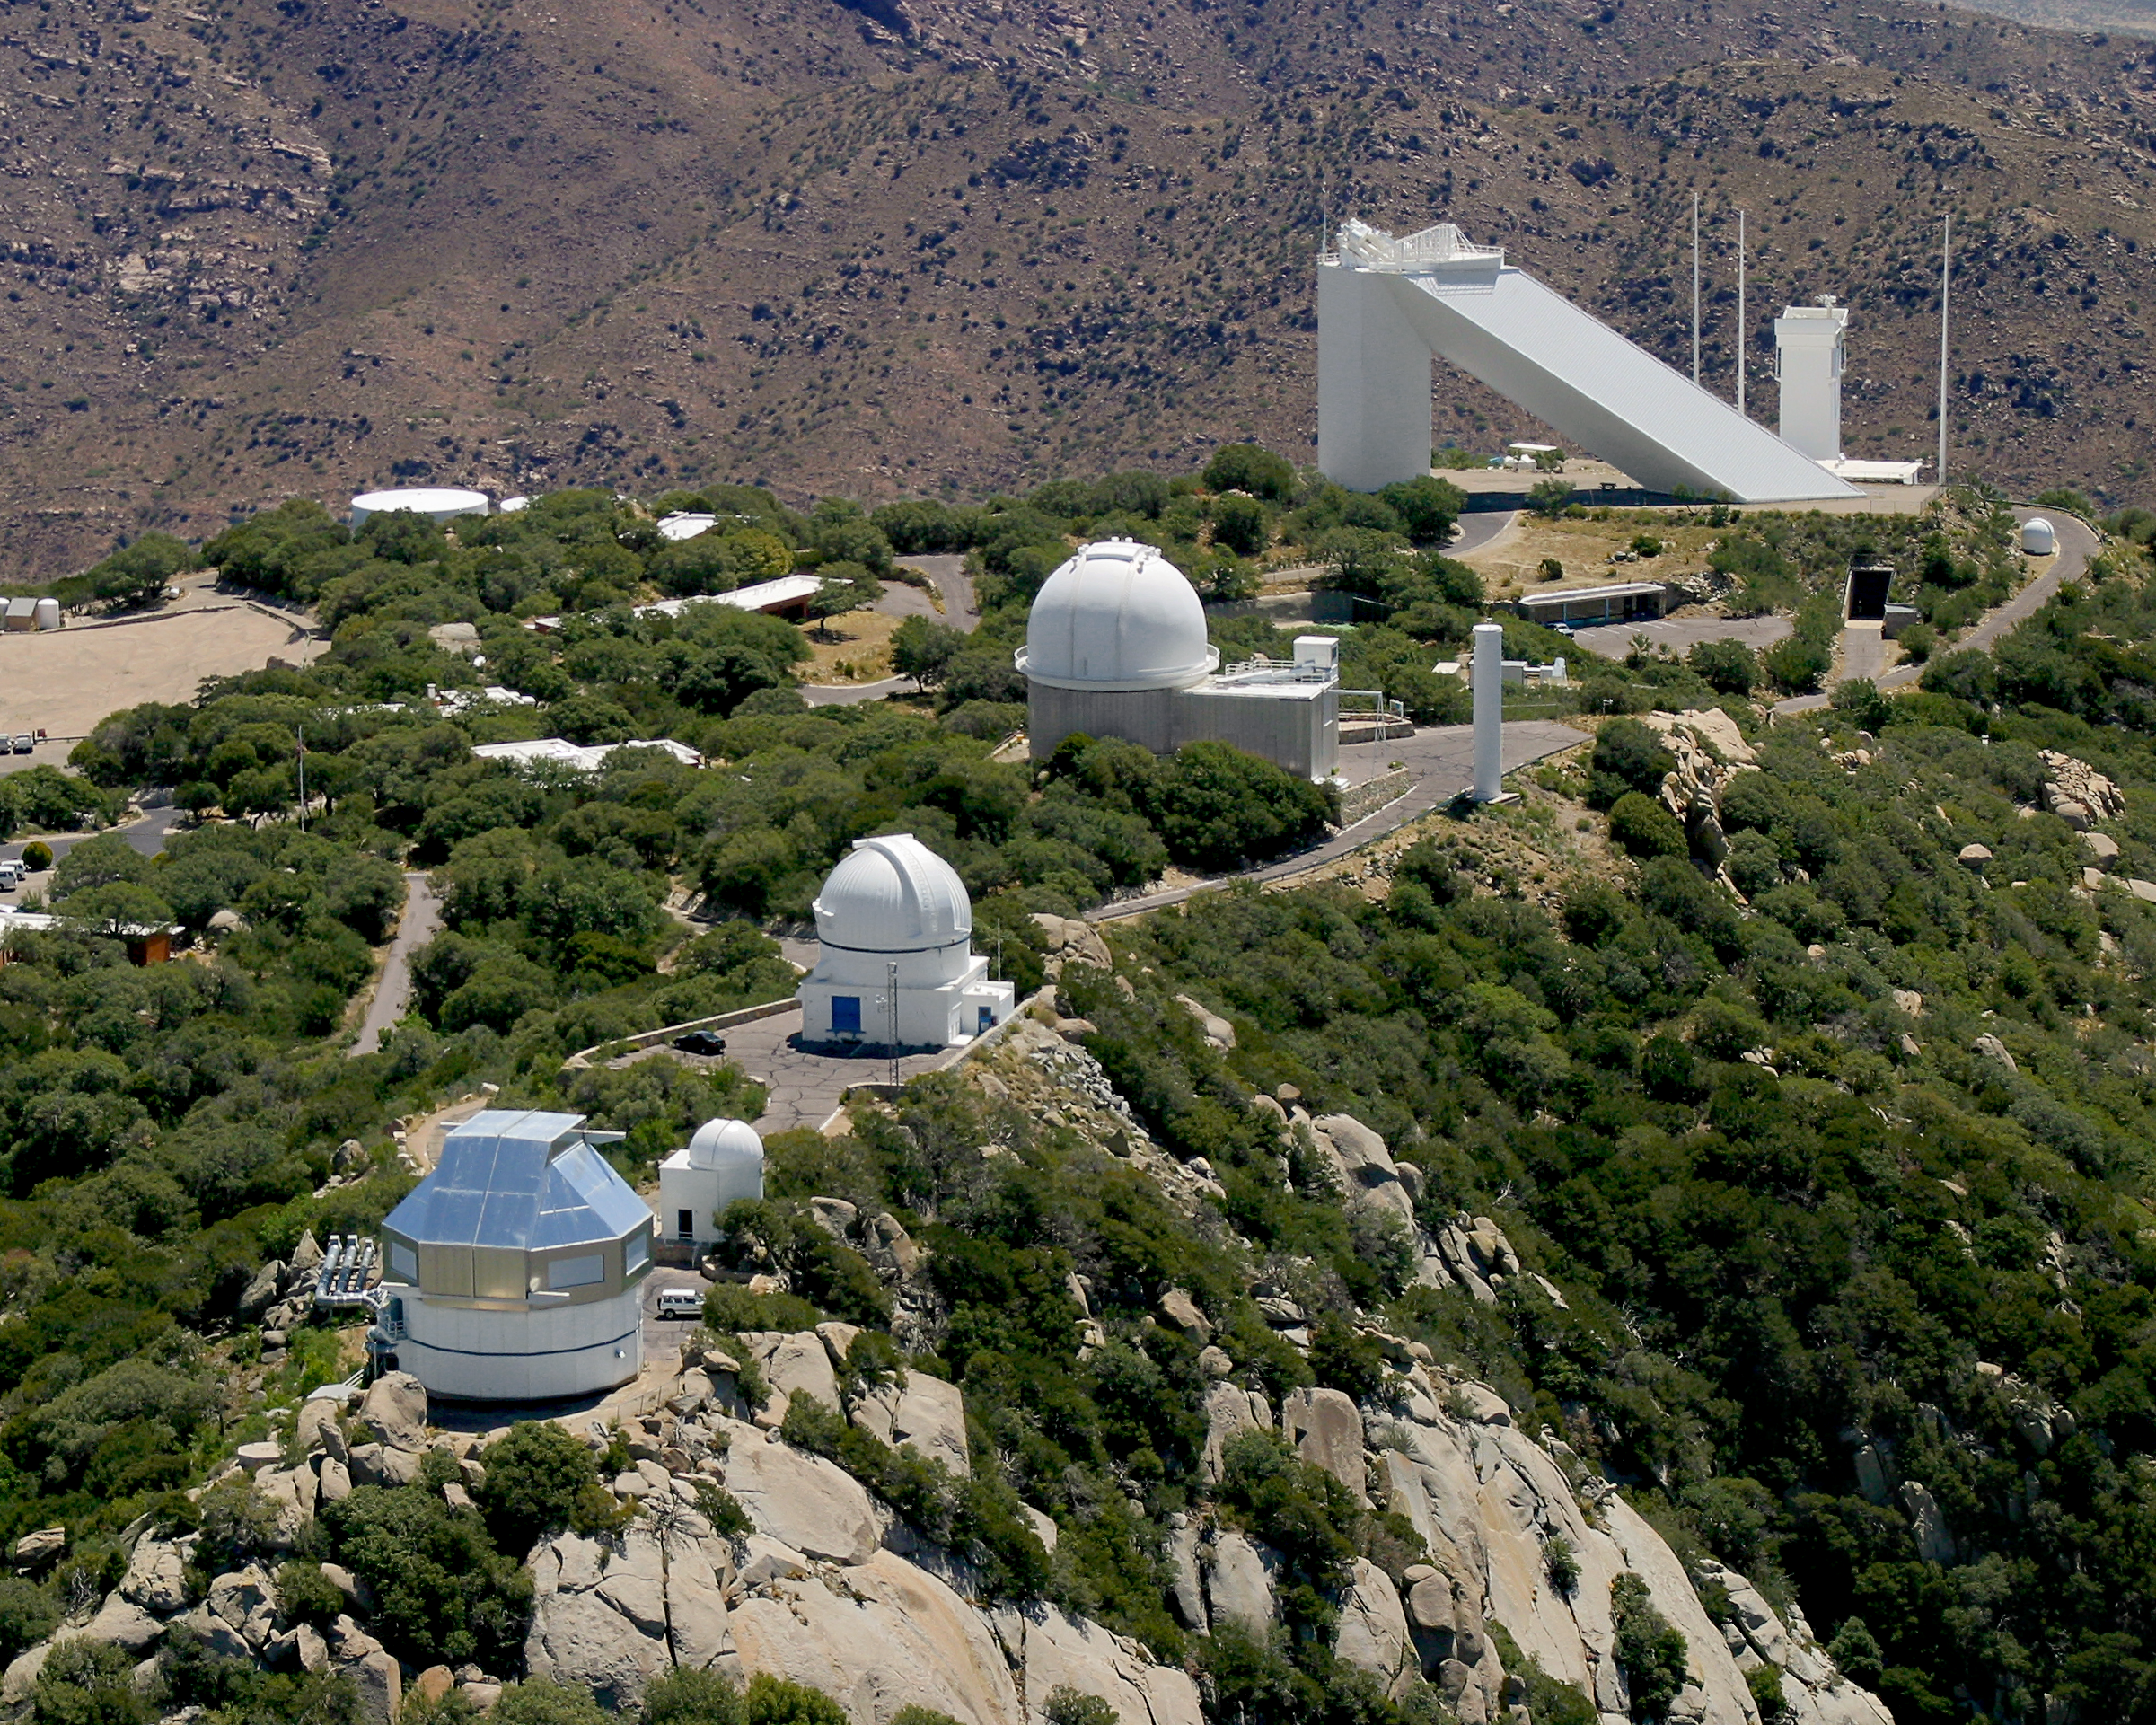

Aerial photography of Kitt Peak National Observatory, 13 June 2003

The southwestern end of the Kitt Peak summit ridge, with the WIYN 3.5-meter telescope in the foreground. Continuing along the ridge, we pass the (unused) 0.4-meter dome, the WIYN 0.9-meter telescope, the KPNO 2.1-meter telescope with the tower of the Coude feed on the right, the triangular McMath Pierce solar facility (with the large dark entrance of the tunnel access visible just below ground level at the right), and the tower of the Synoptic Optical Long-term Investigations of the Sun (SOLIS) experiment, with its accompanying three lightning protection pillars. Visible just off the road on the right edge is the Crossley solar telescope, equipped with a video camera and a hydrogen-alpha filter for continuous monitoring of the Sun's disk.

Credit: NOIRLab/NSF/AURA